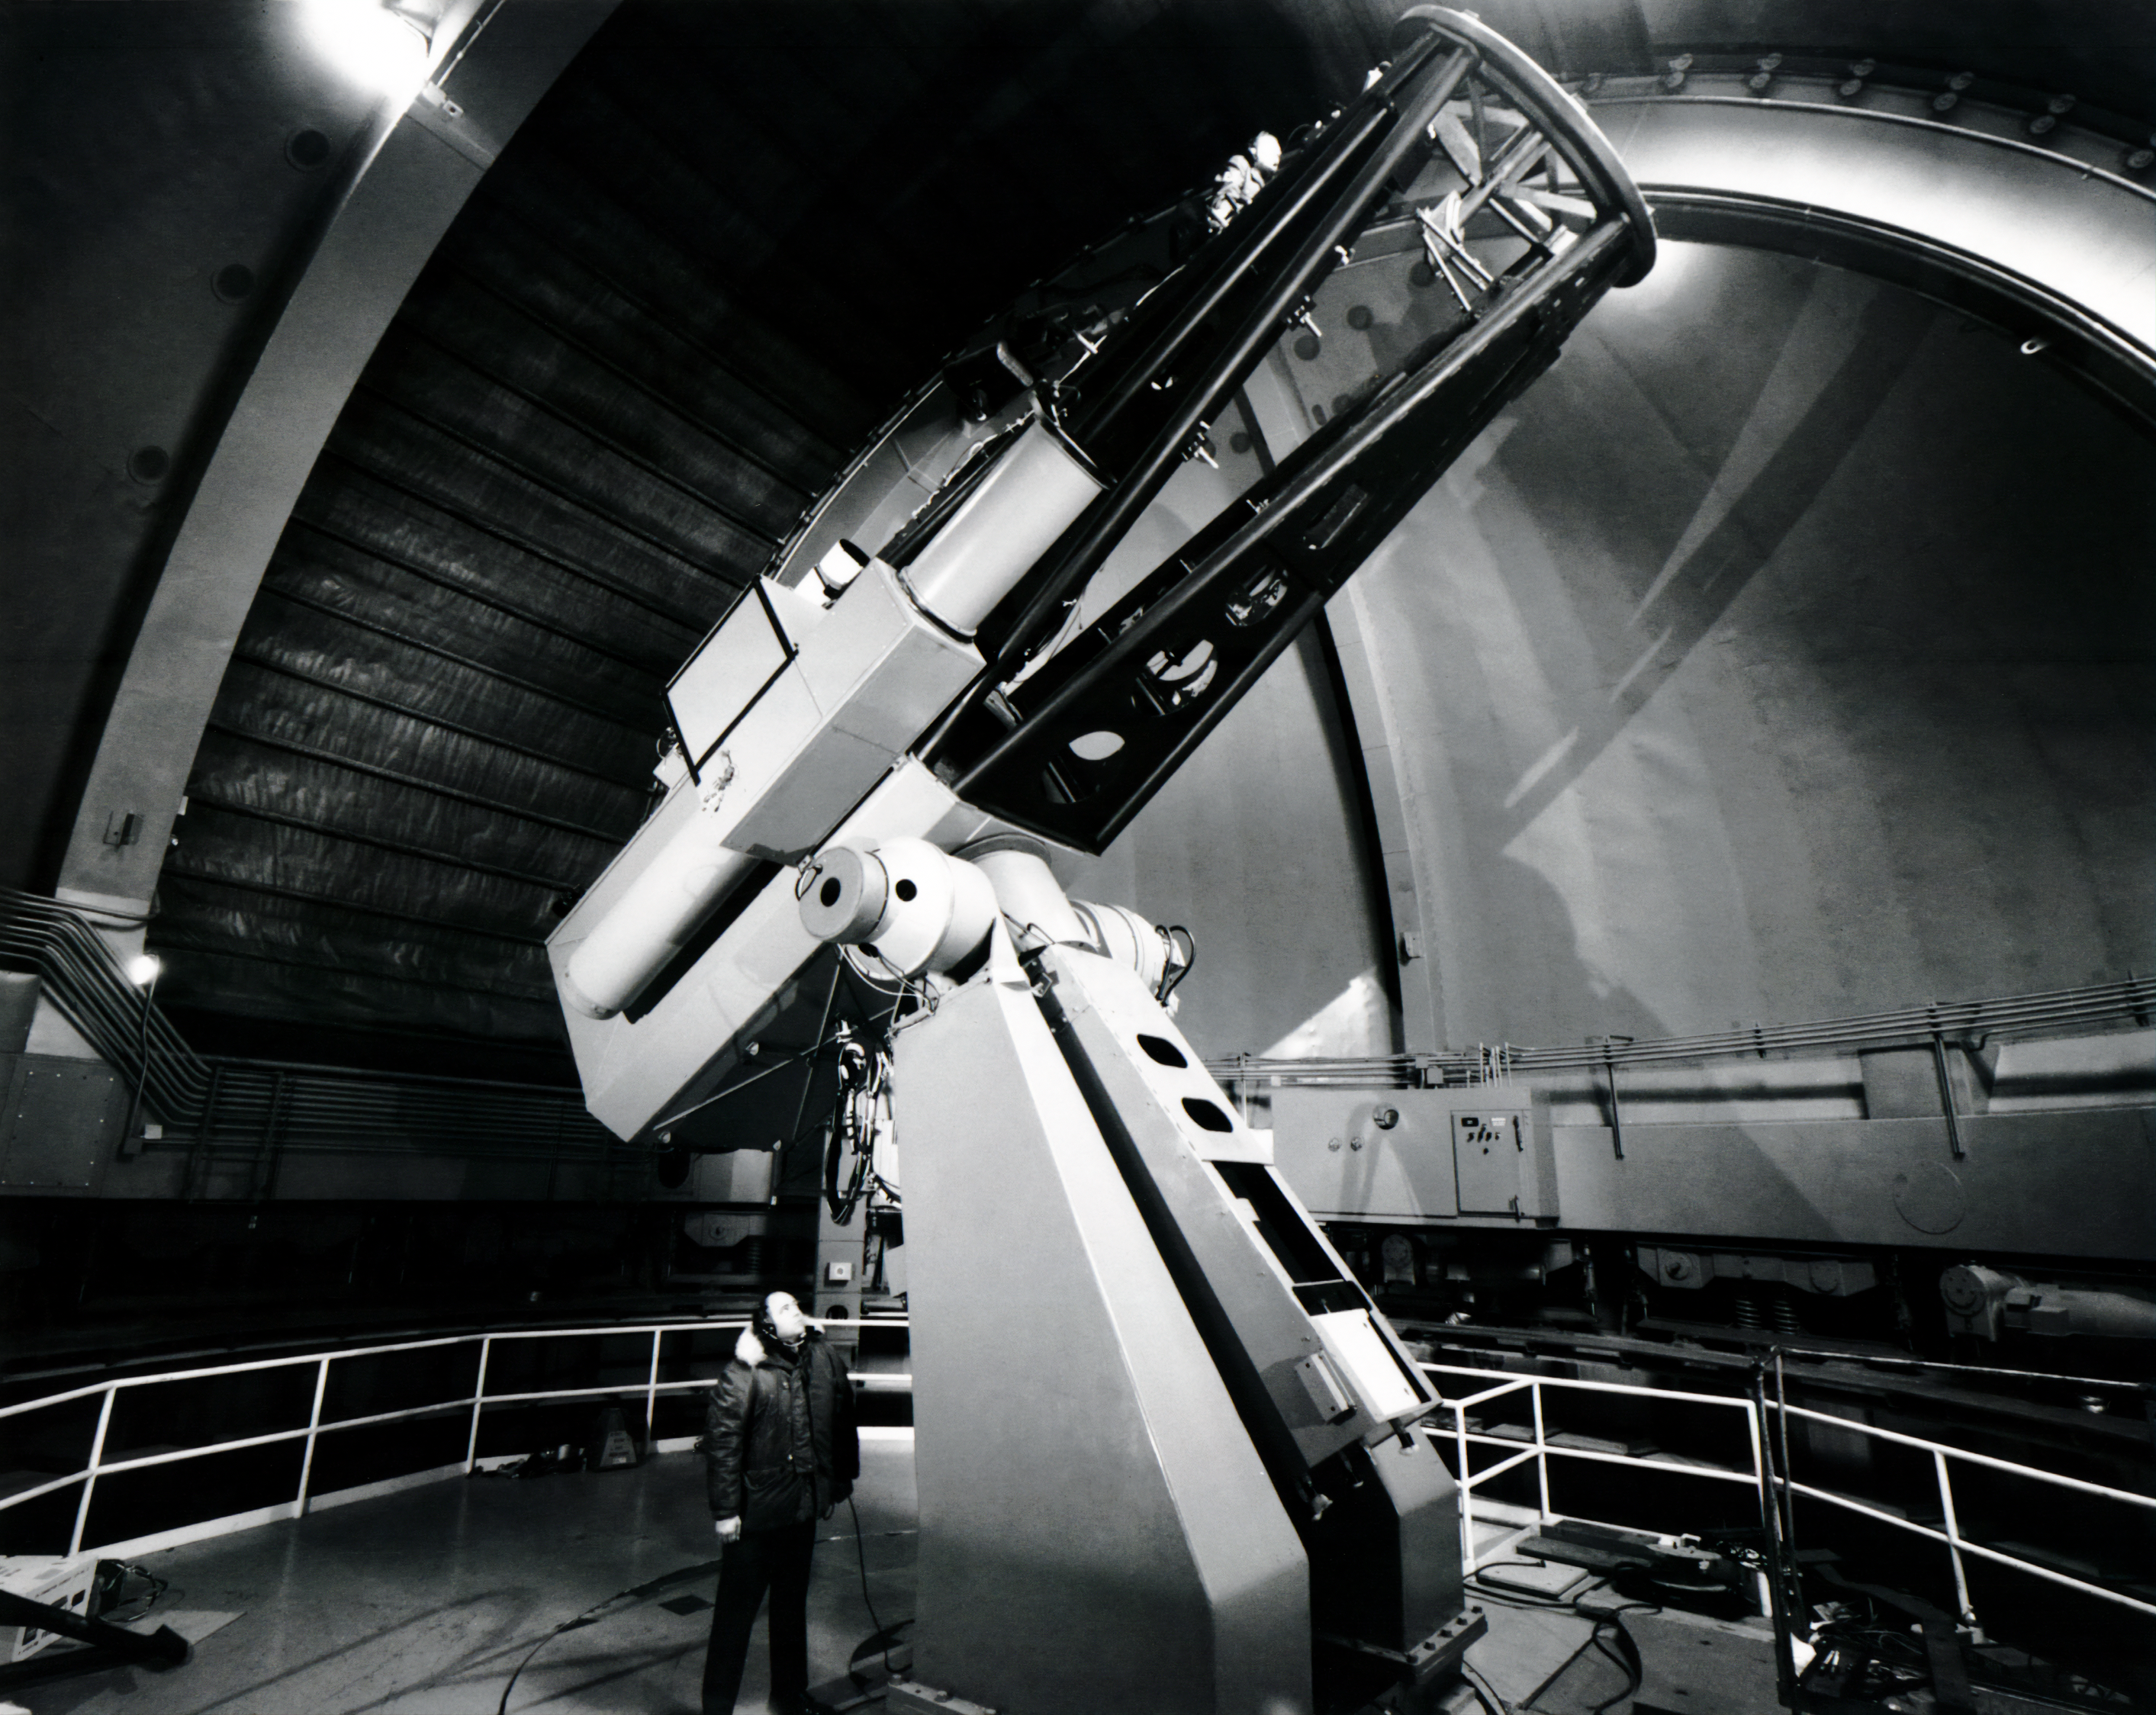

Cloudcroft Observatory

The inside of the Cloudcroft Observatory located in Cloudcroft, New Mexico.

Credit: NOIRLab/AURA/NSF